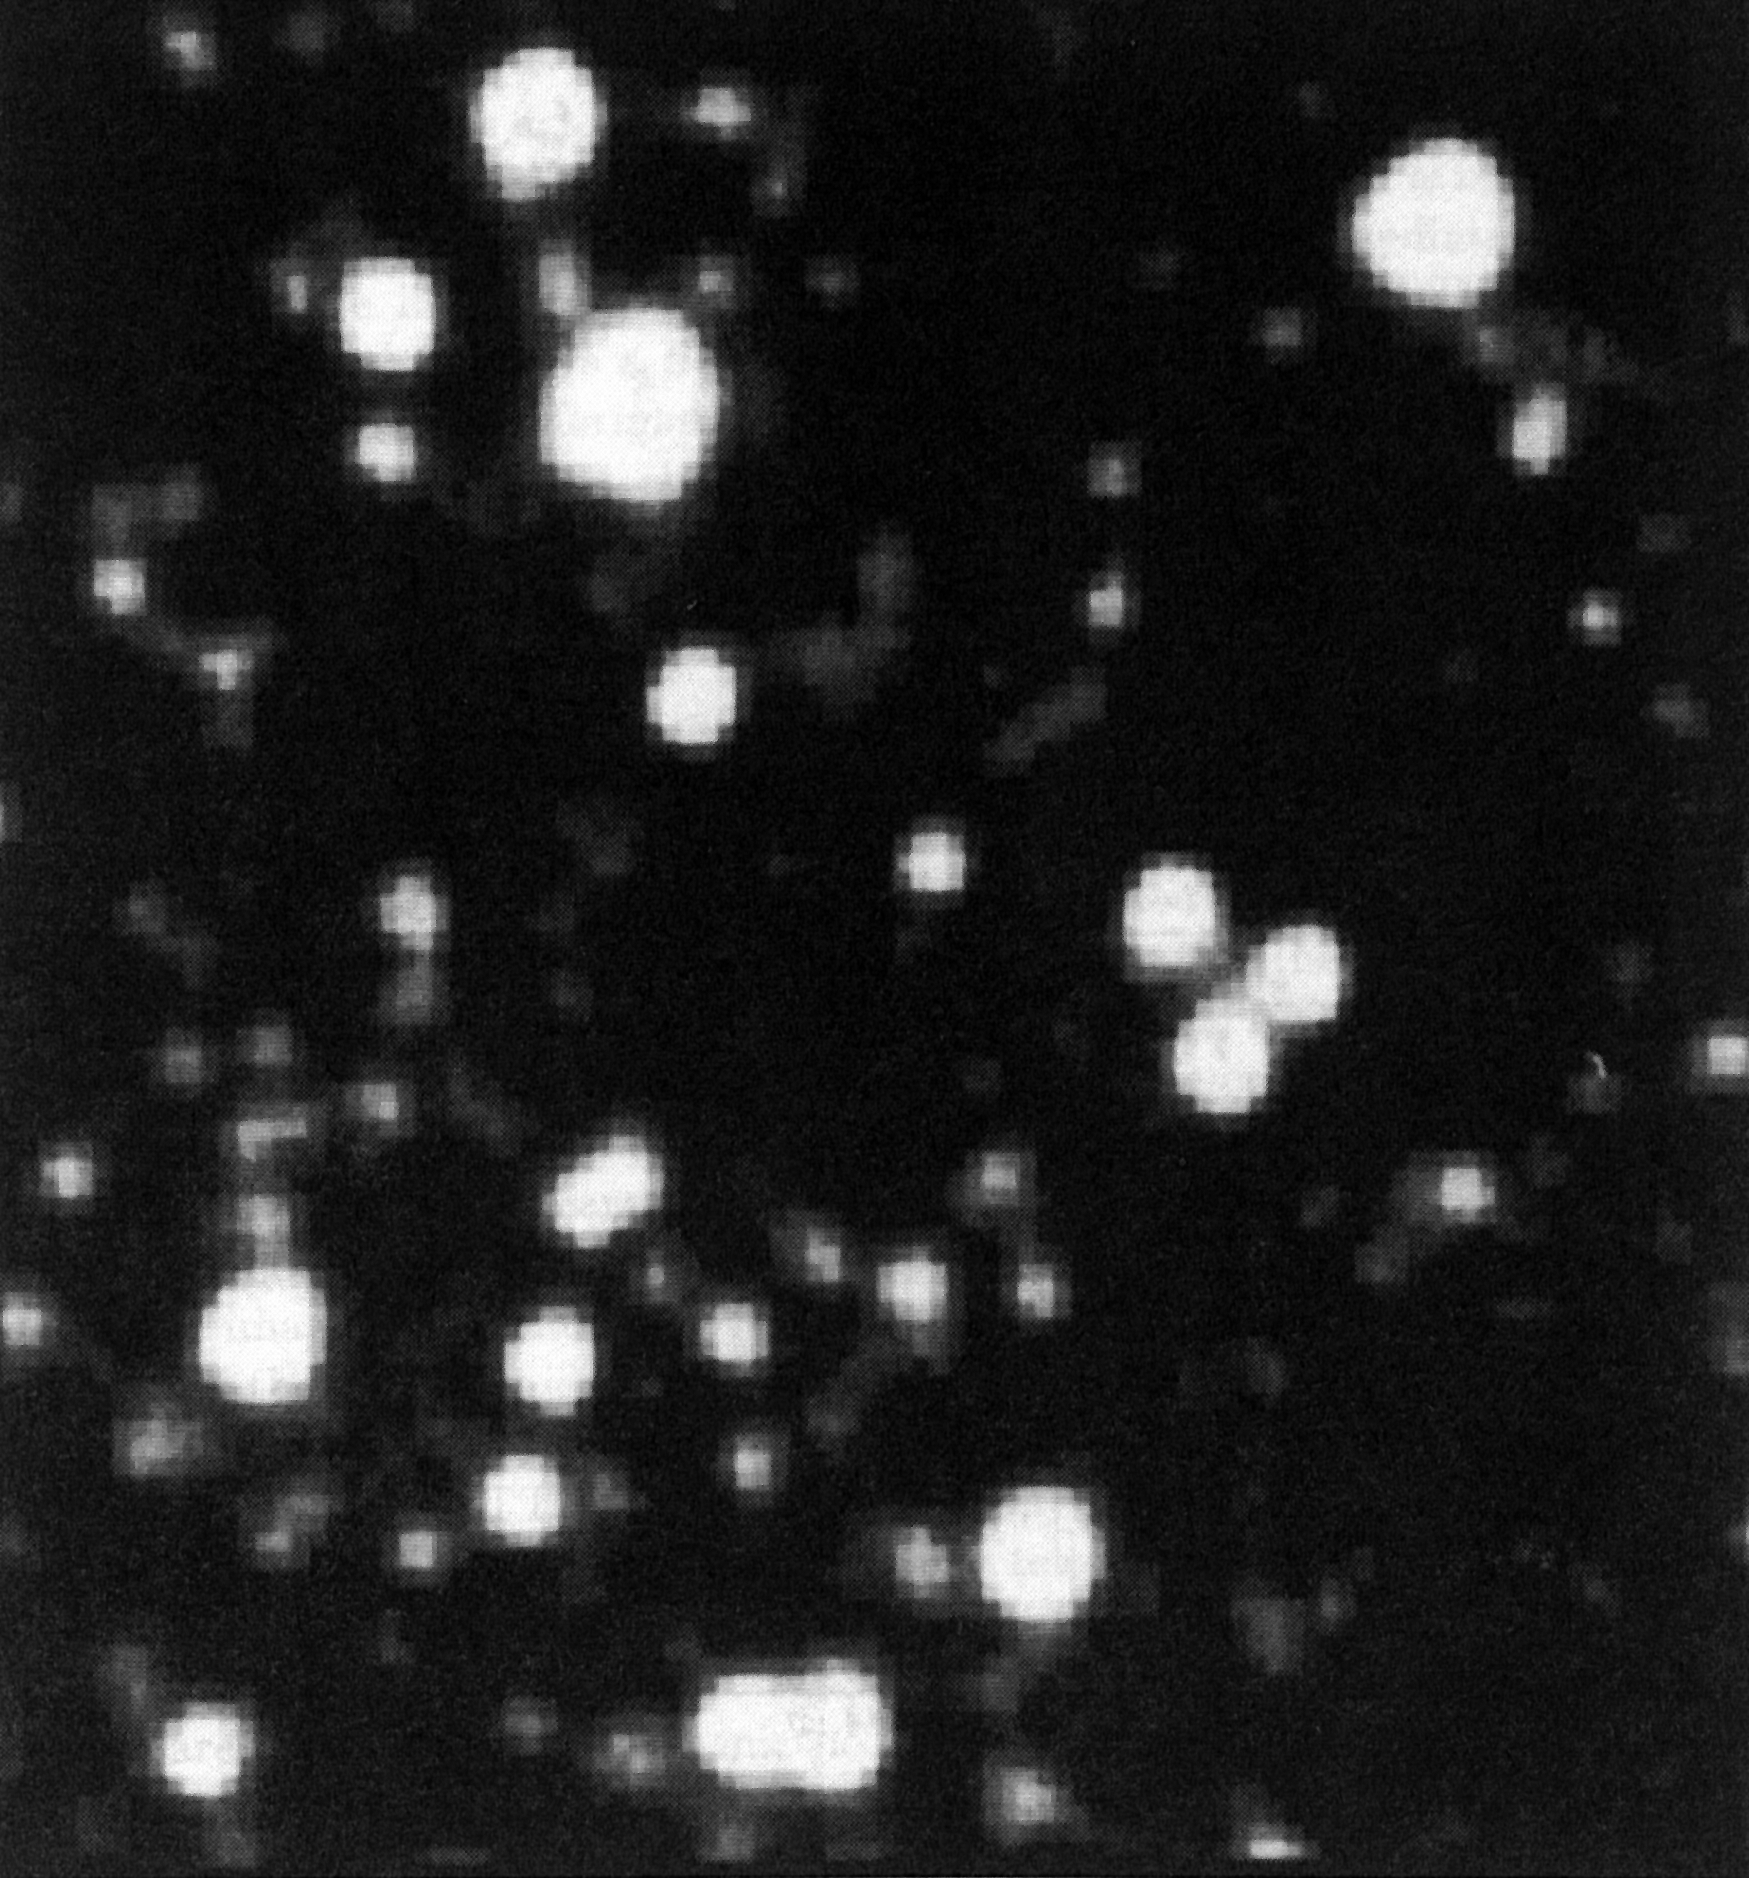

Globular cluster Centauri observed with the ESO NTT

Globular cluster Centauri observed with the ESO NTT. This is one of the first astronomical images obtained with the ESO New Technology Telescope, during the night of "first light'' (March 22 - 23, 1989). The CCD image was immediately transfered via a satellite link to the ESO Headquarters in Garching.

Credit: ESO